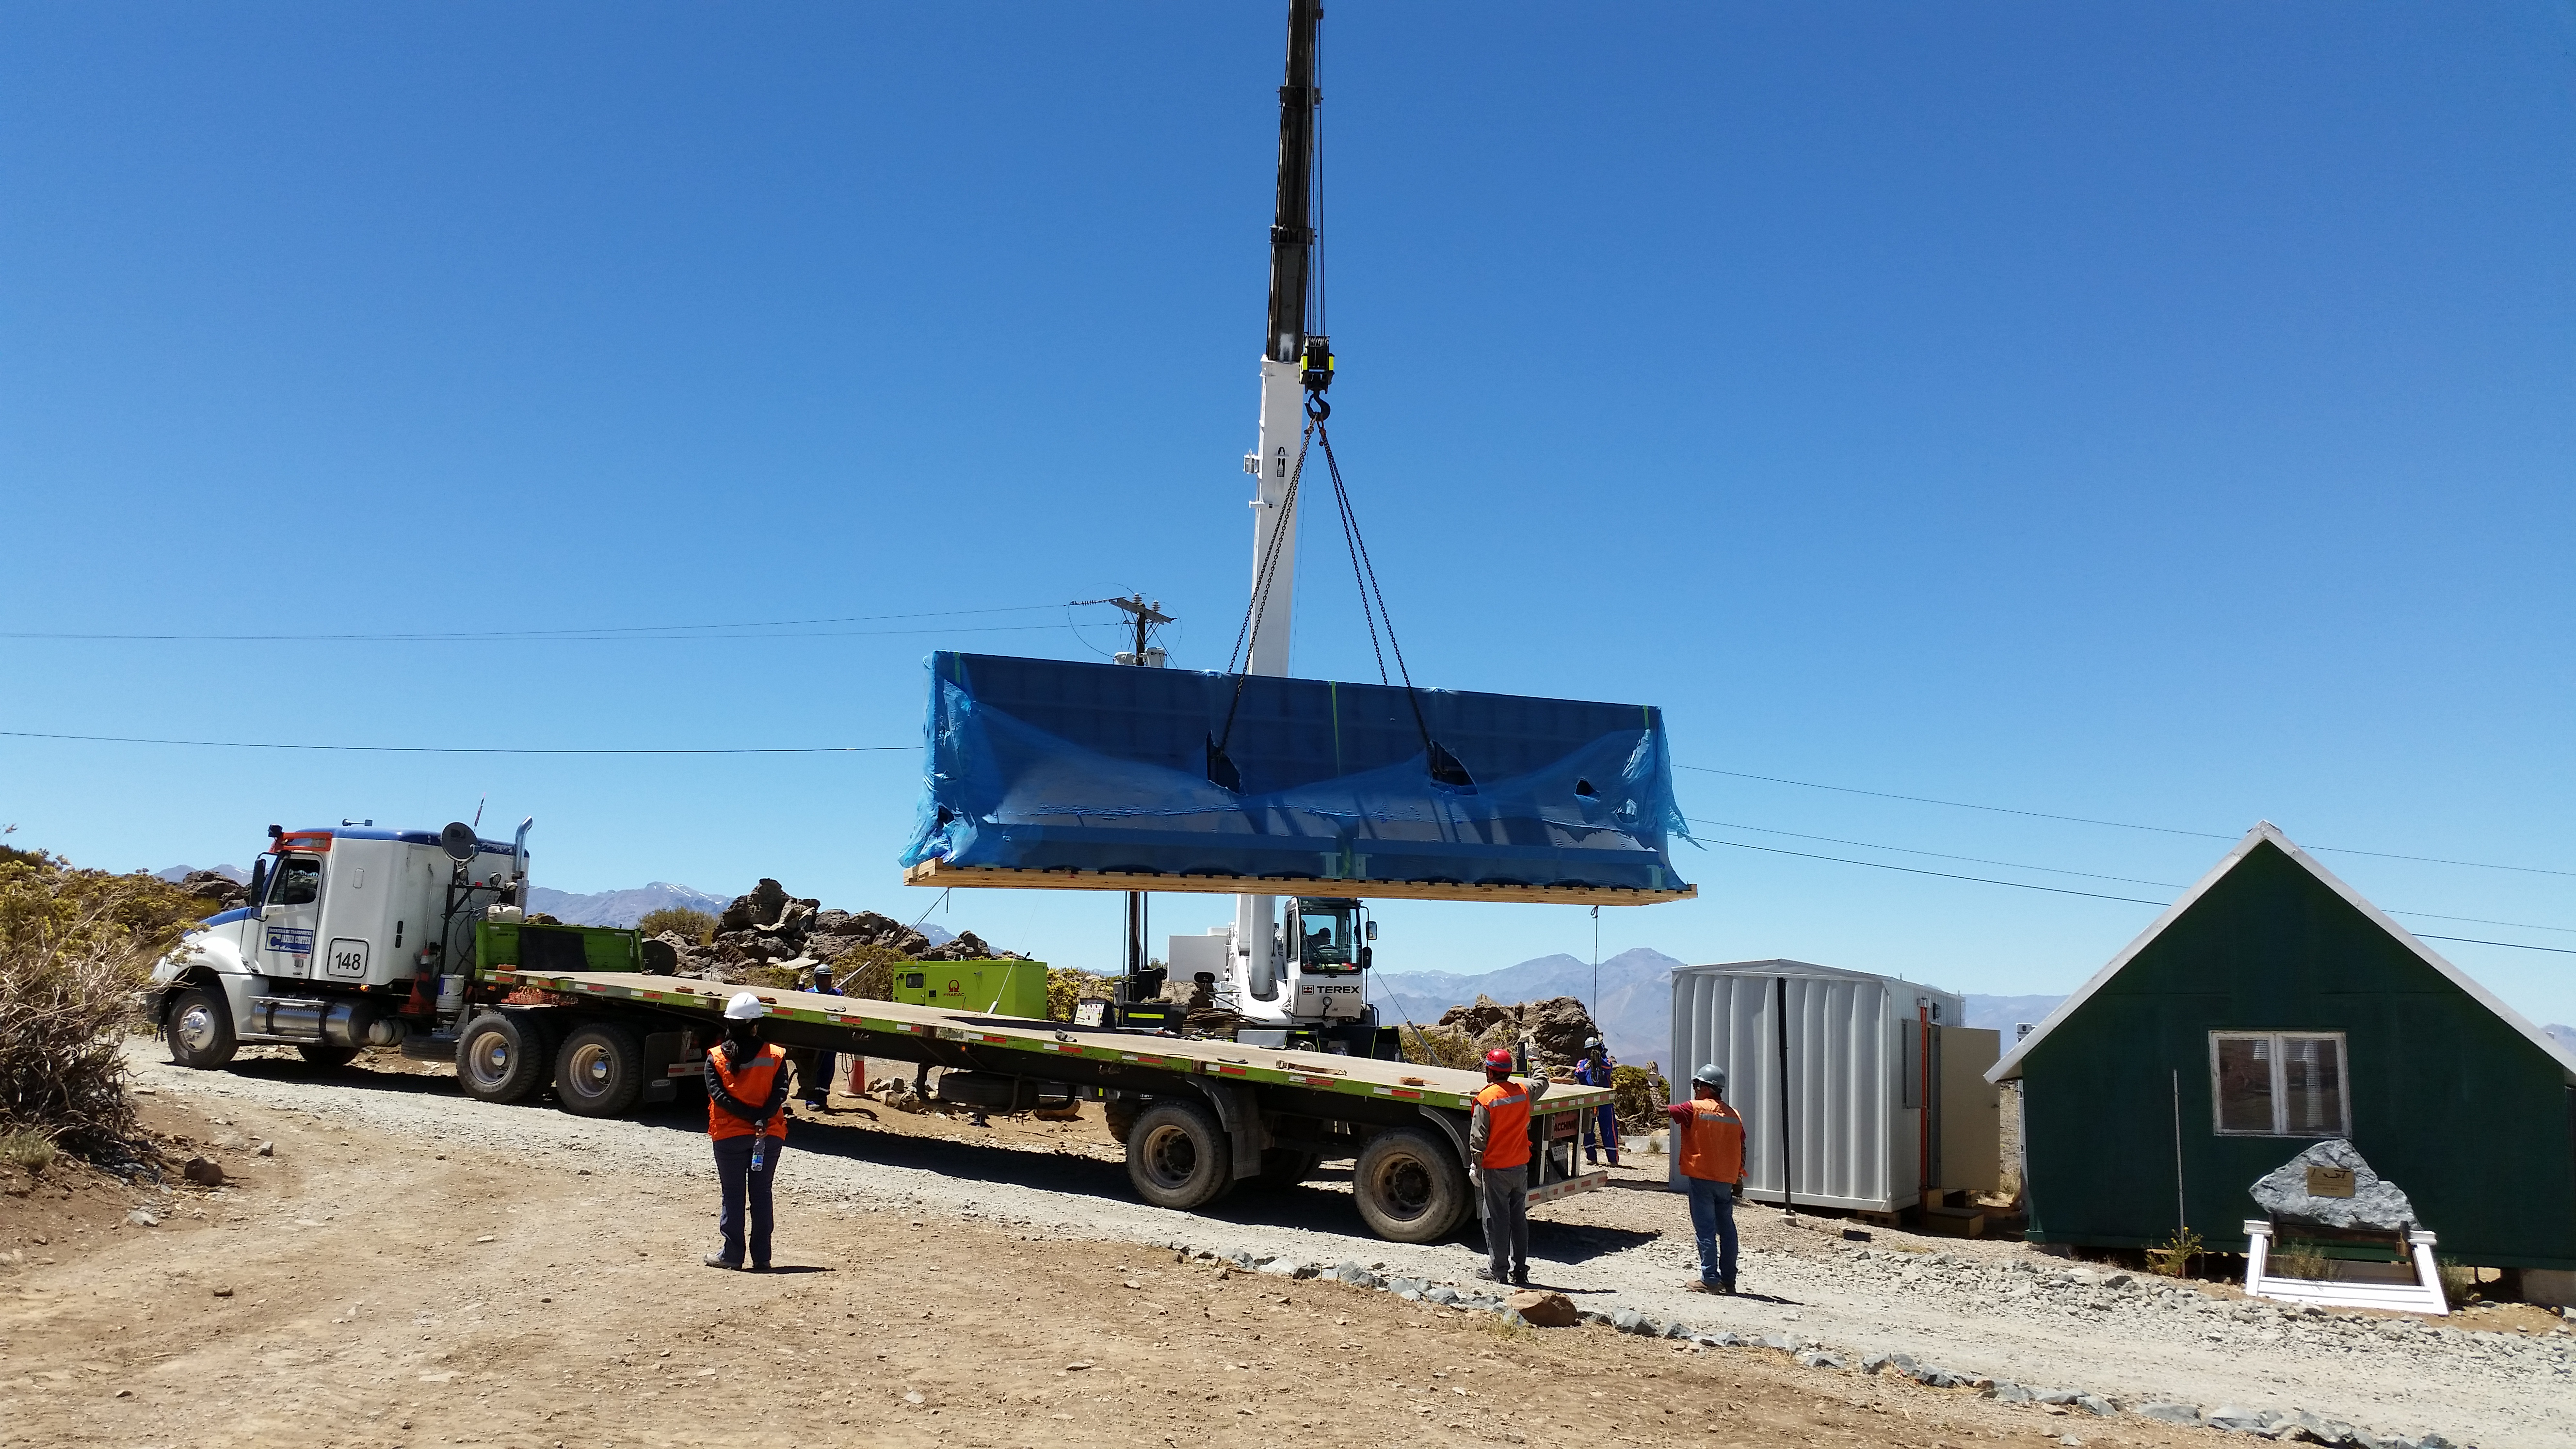

Needed

Pflow drive components have been unloaded at the LSST site. Pflow Industries is producing a custom 80-ton vertical lift platform, designed to transport the mirror assemblies to and from the coating facilities.

Credit: Rubin Observatory/NSF/AURA